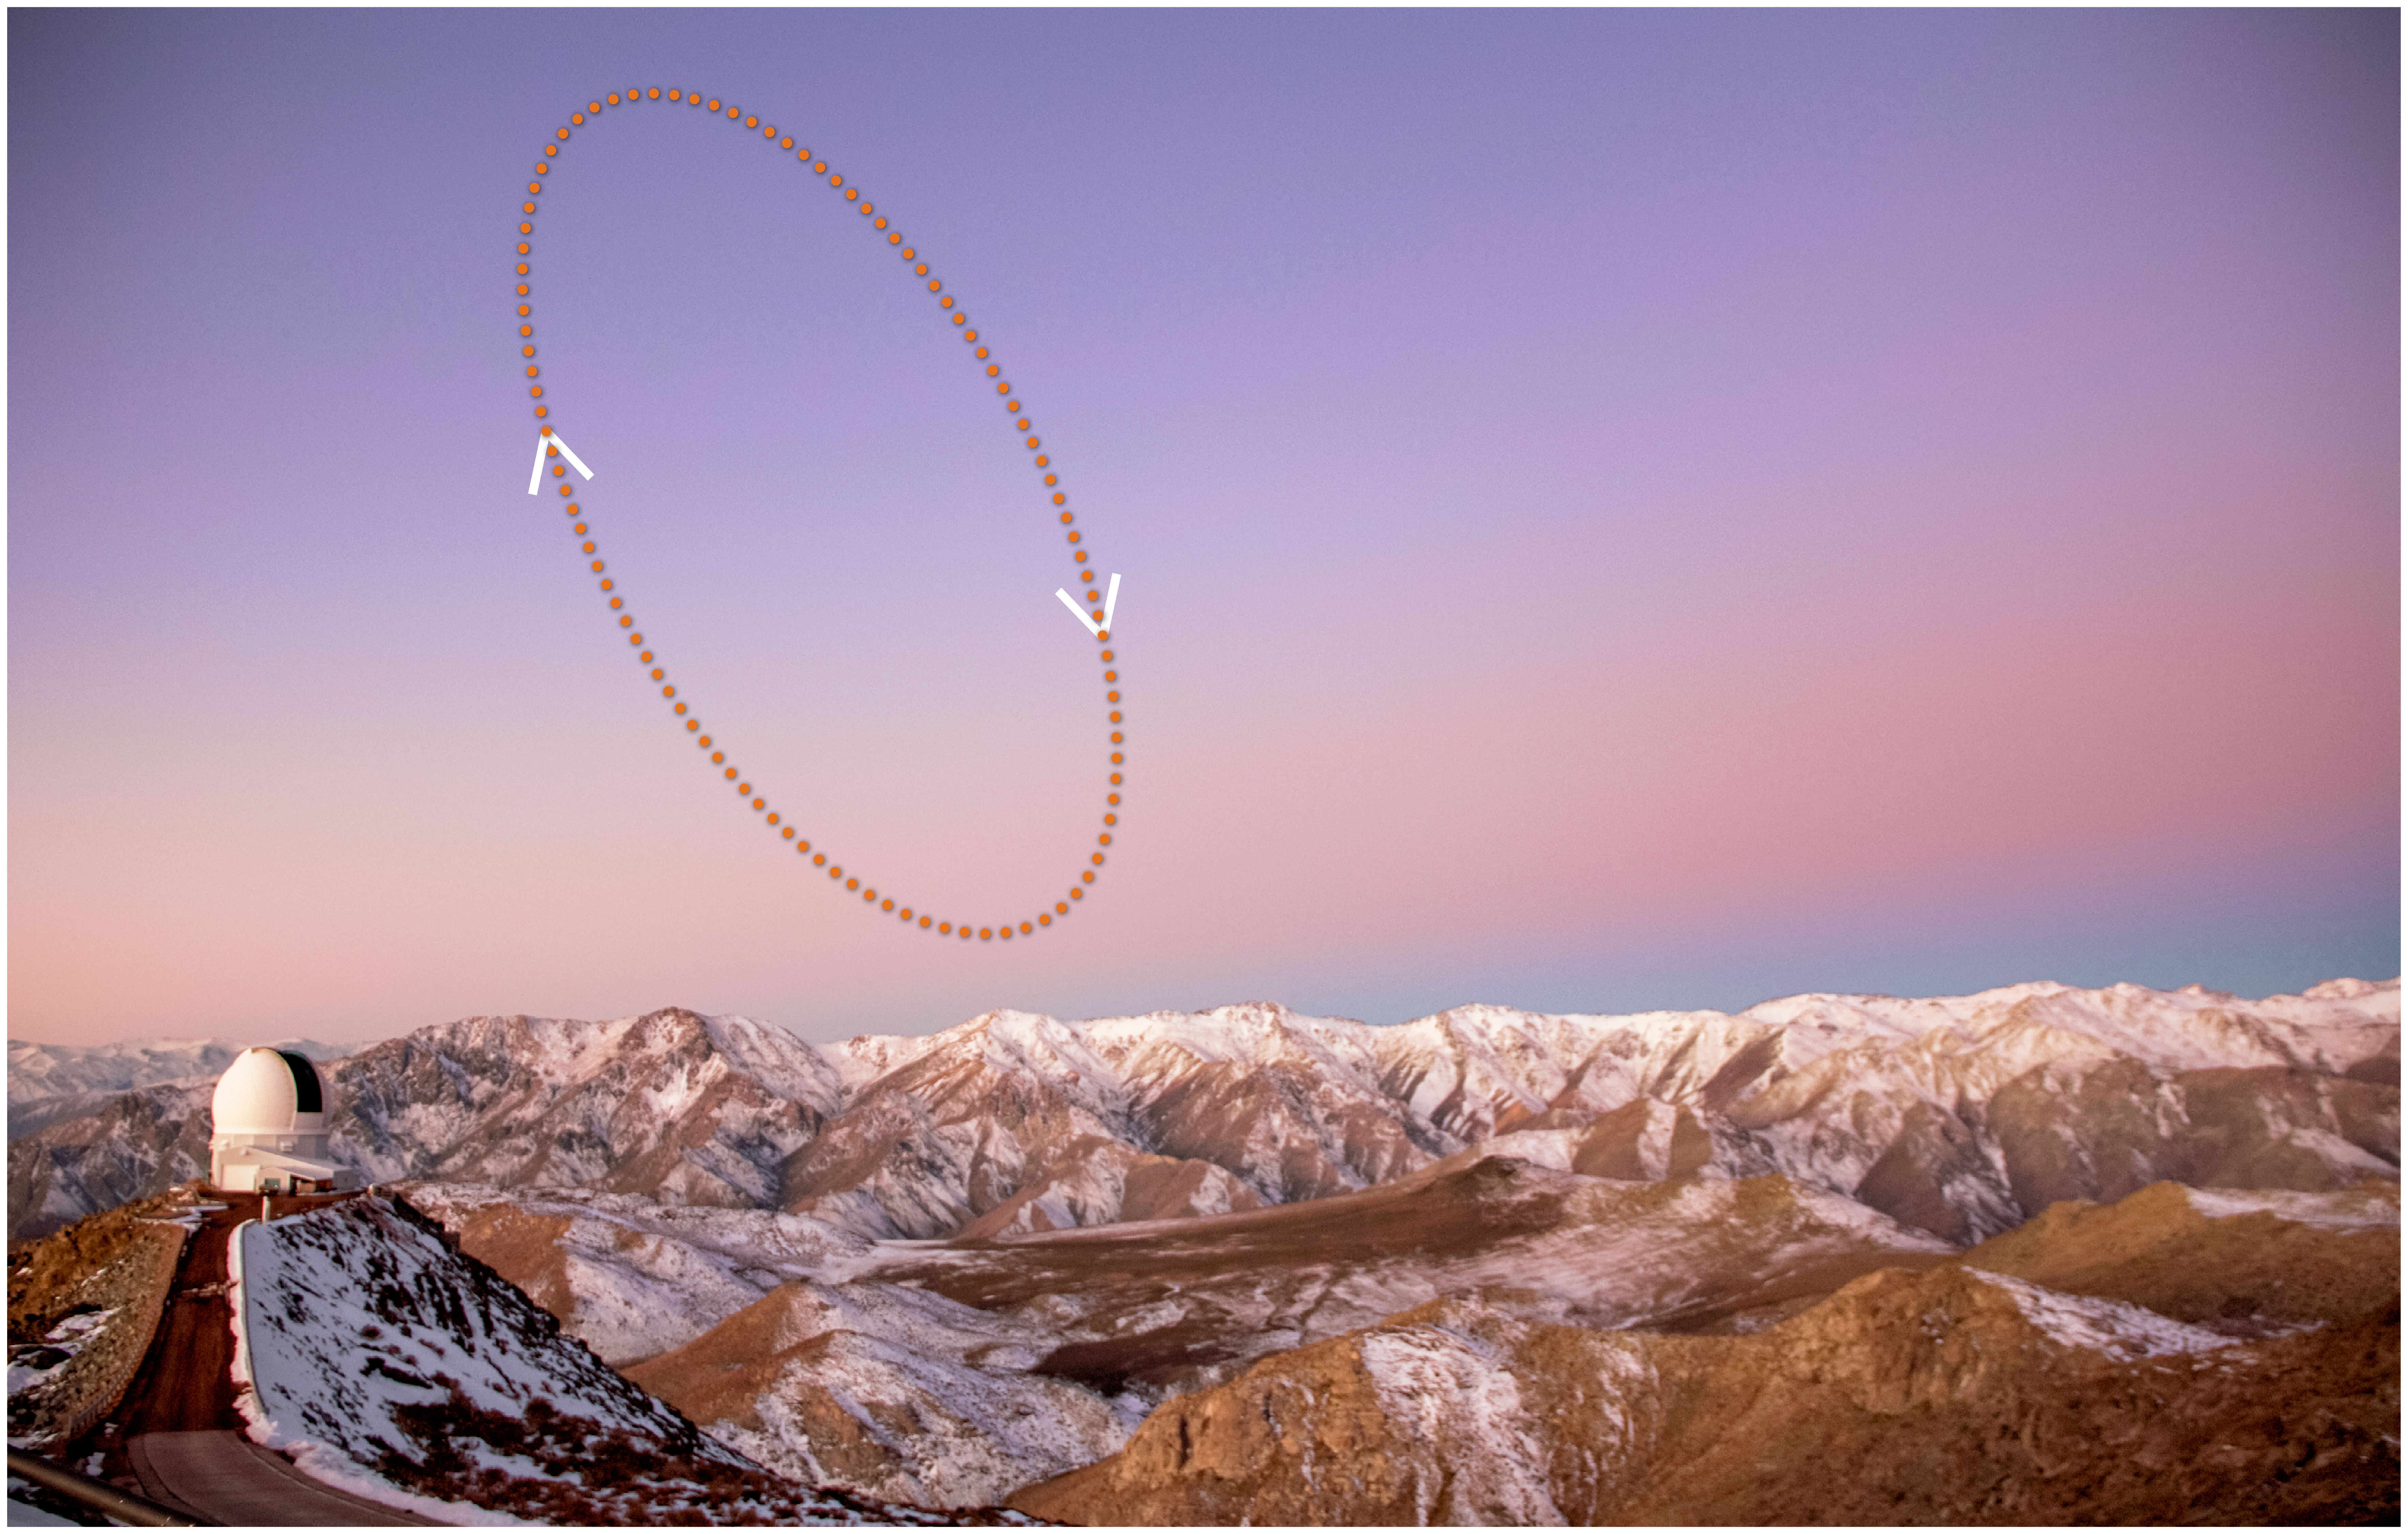

Location of Trojan Asteroid 2020 XL5 in the Sky at Sunrise

This graphic shows where the Earth Trojan asteroid 2020 XL5 would appear in the sky from Cerro Pachón in Chile as the asteroid orbits the Earth-Sun Lagrange point 4 (L4). The arrows show the direction of its motion. The SOAR Telescope appears in the lower left. The asteroid’s apparent magnitude is around magnitude 22, beyond the reach of anything but the largest telescopes.

Credit: NOIRLab/NSF/AURA/J. da Silva